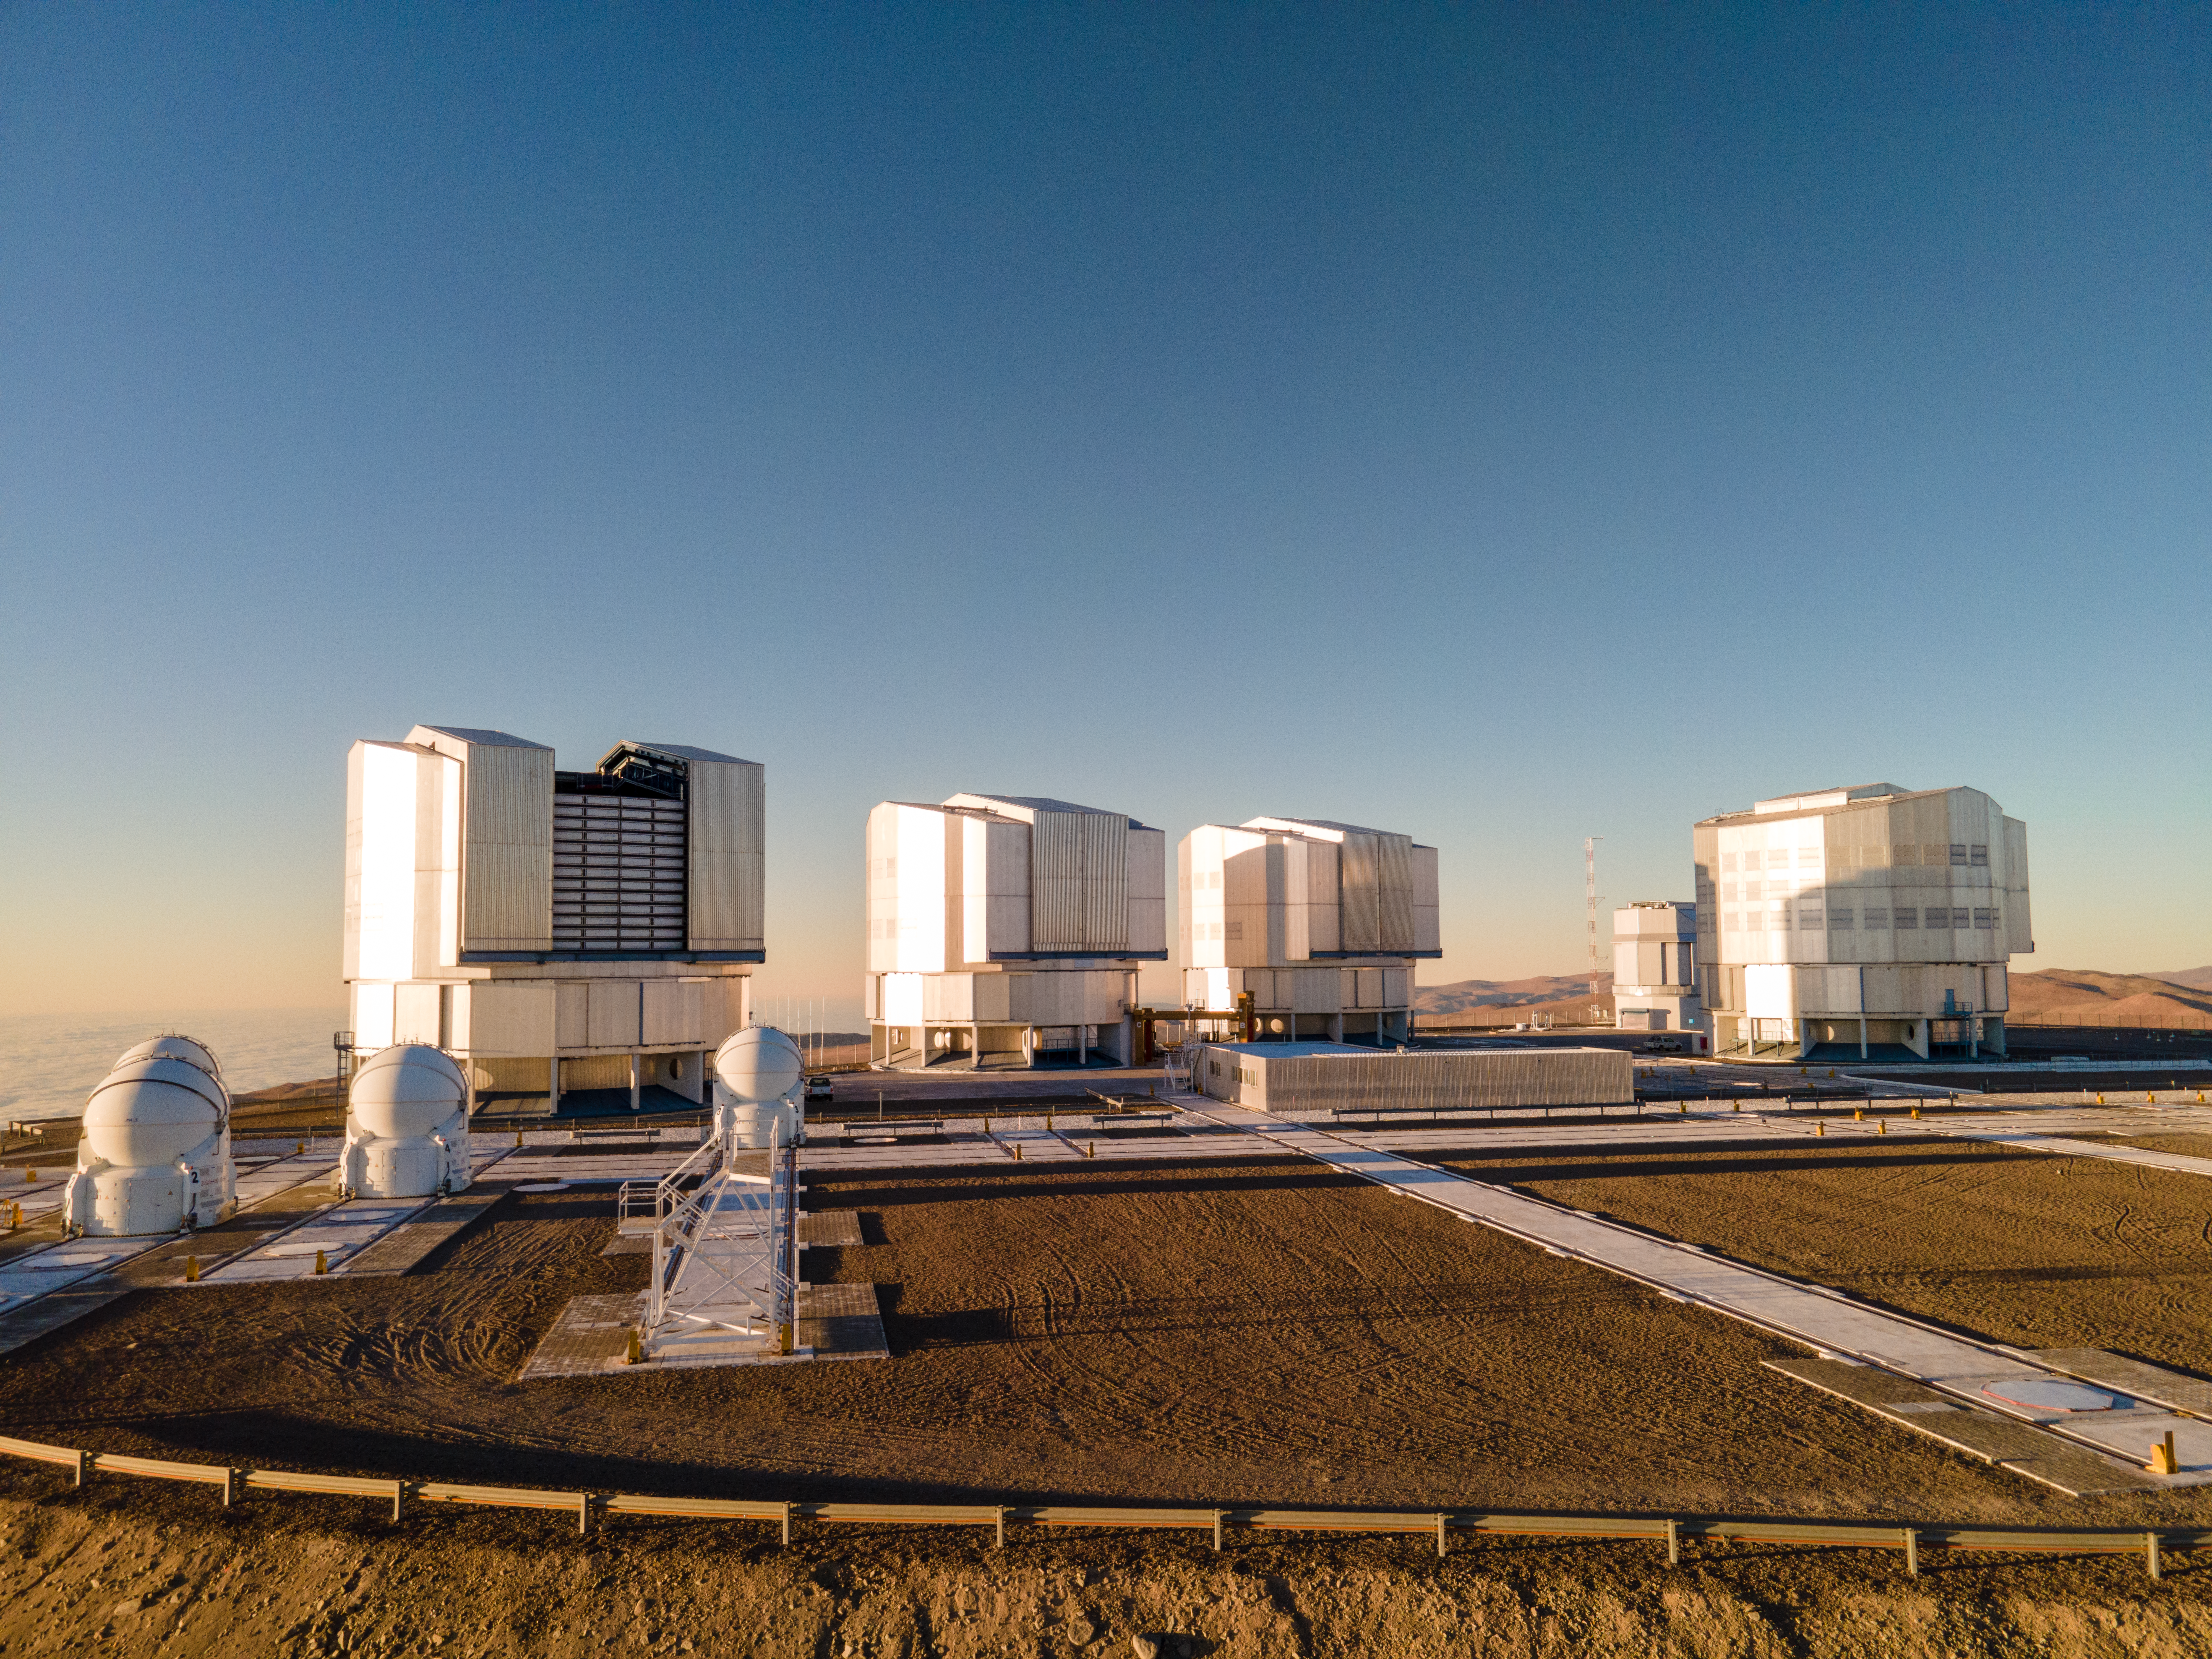

The VLT on the Paranal platform

This image shows the four large Unit Telescopes and the four smaller Auxiliary telescopes that make up ESO’s Very Large Telescope. Standing on the left and ready to observe, is the Unit Telescope 1, the first to be completed. It started operating 25 years ago this week.

Credit: ESO